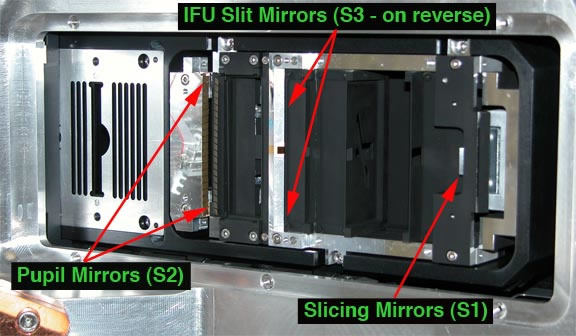

The GNIRS IFU installed

The GNIRS IFU installed showing key elements discussed in the text.

Credit: International Gemini Observatory/NOIRLab/NSF/AURA